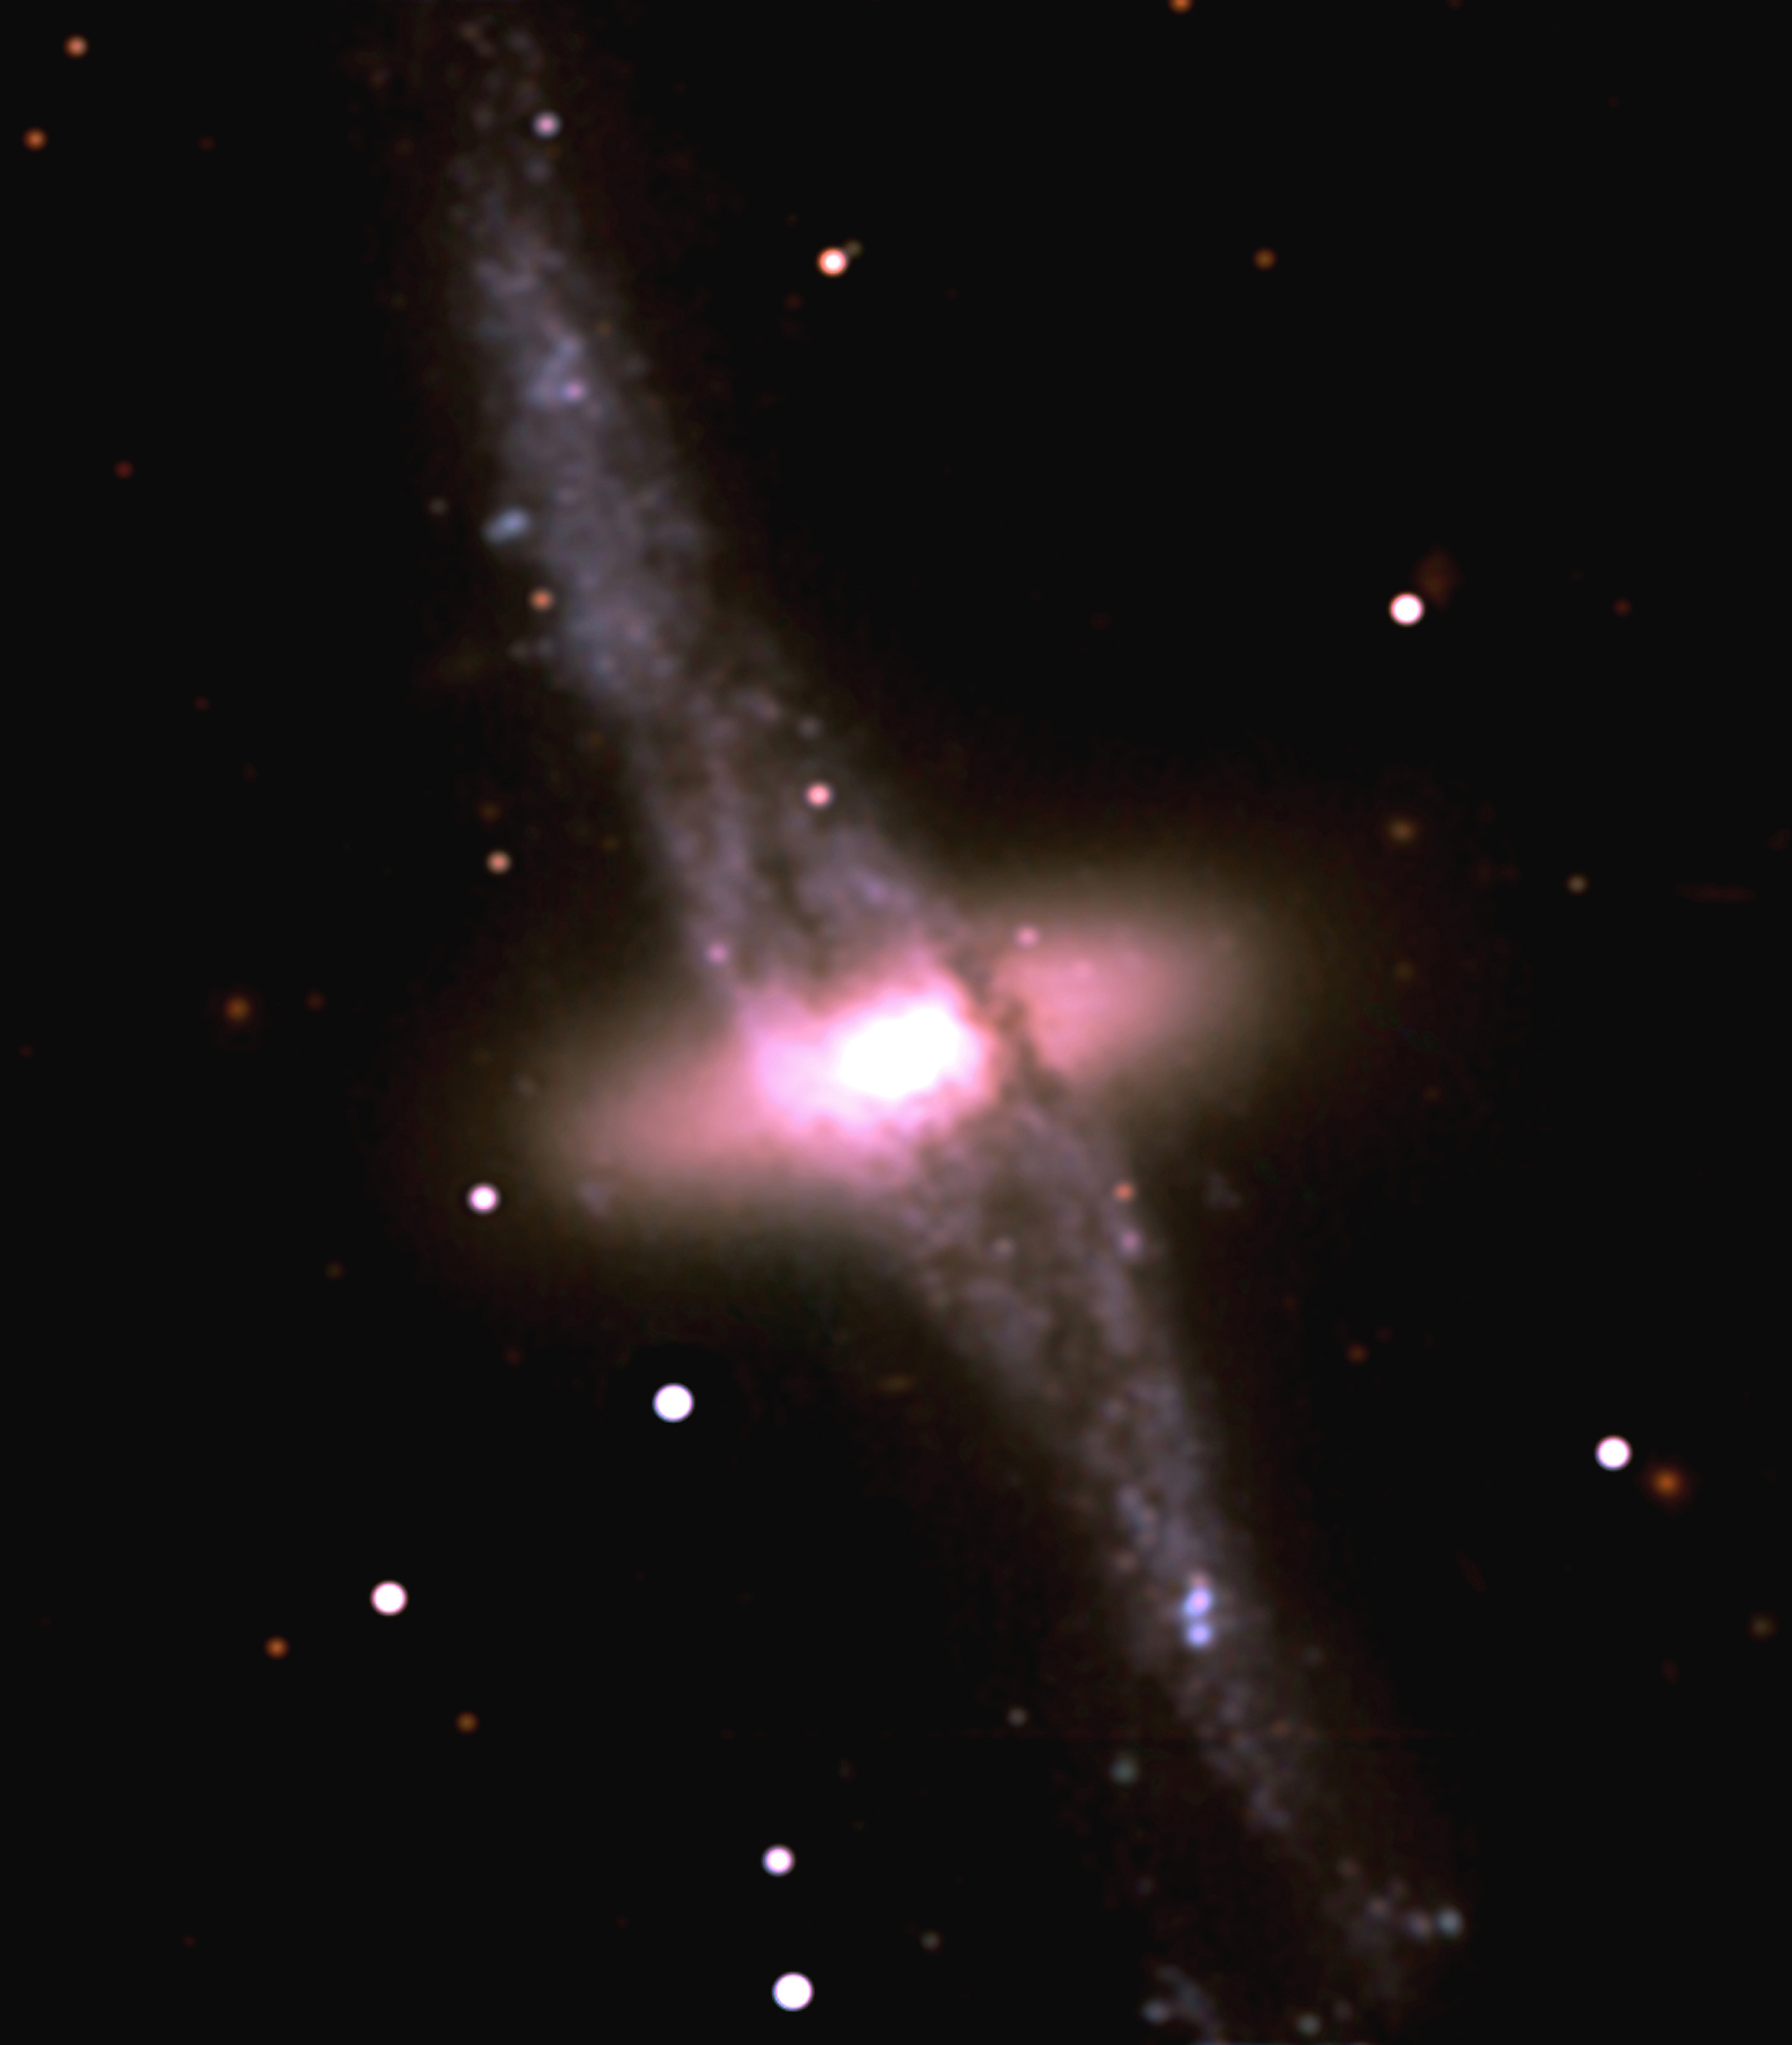

First VLT colour photo of a strange galaxy

This is a colour photo from the VLT that shows NGC 4650A, a member of the so-called Centaurus chain of galaxies in the southern constellation of that name. NGC 4650A is a complex system that is located at a distance of about 50 Megaparsec (165 million light-years). As it is clear from this high-resolution picture, there are two main components, a lenticular-shaped galaxy (of type S0), surrounded by a knotty extended ring-like distribution of stars, dust and gas, nearly perpendicular to each other.

This is a combination of three 10-min B (blue) exposures (seeing 0.68 - 0.82 arcsec), two 10-min V (green-yellow) exposures (0.55 and 0.77 arcsec), and one 4-min and one 10-min R (red) exposures (0.55 and 0.52 arcsec) with the VLT Test Camera. Individual frames were flat-fielded and cleaned for cosmics, combined and deconvolved with the Richardson-Lucy algorithm to produce a final FWHM = 0.53 arcsec before colour combination. The field measures 1.5 x 1.5 arcmin. North is to the upper left; East is to the lower left.

Credit: ESO